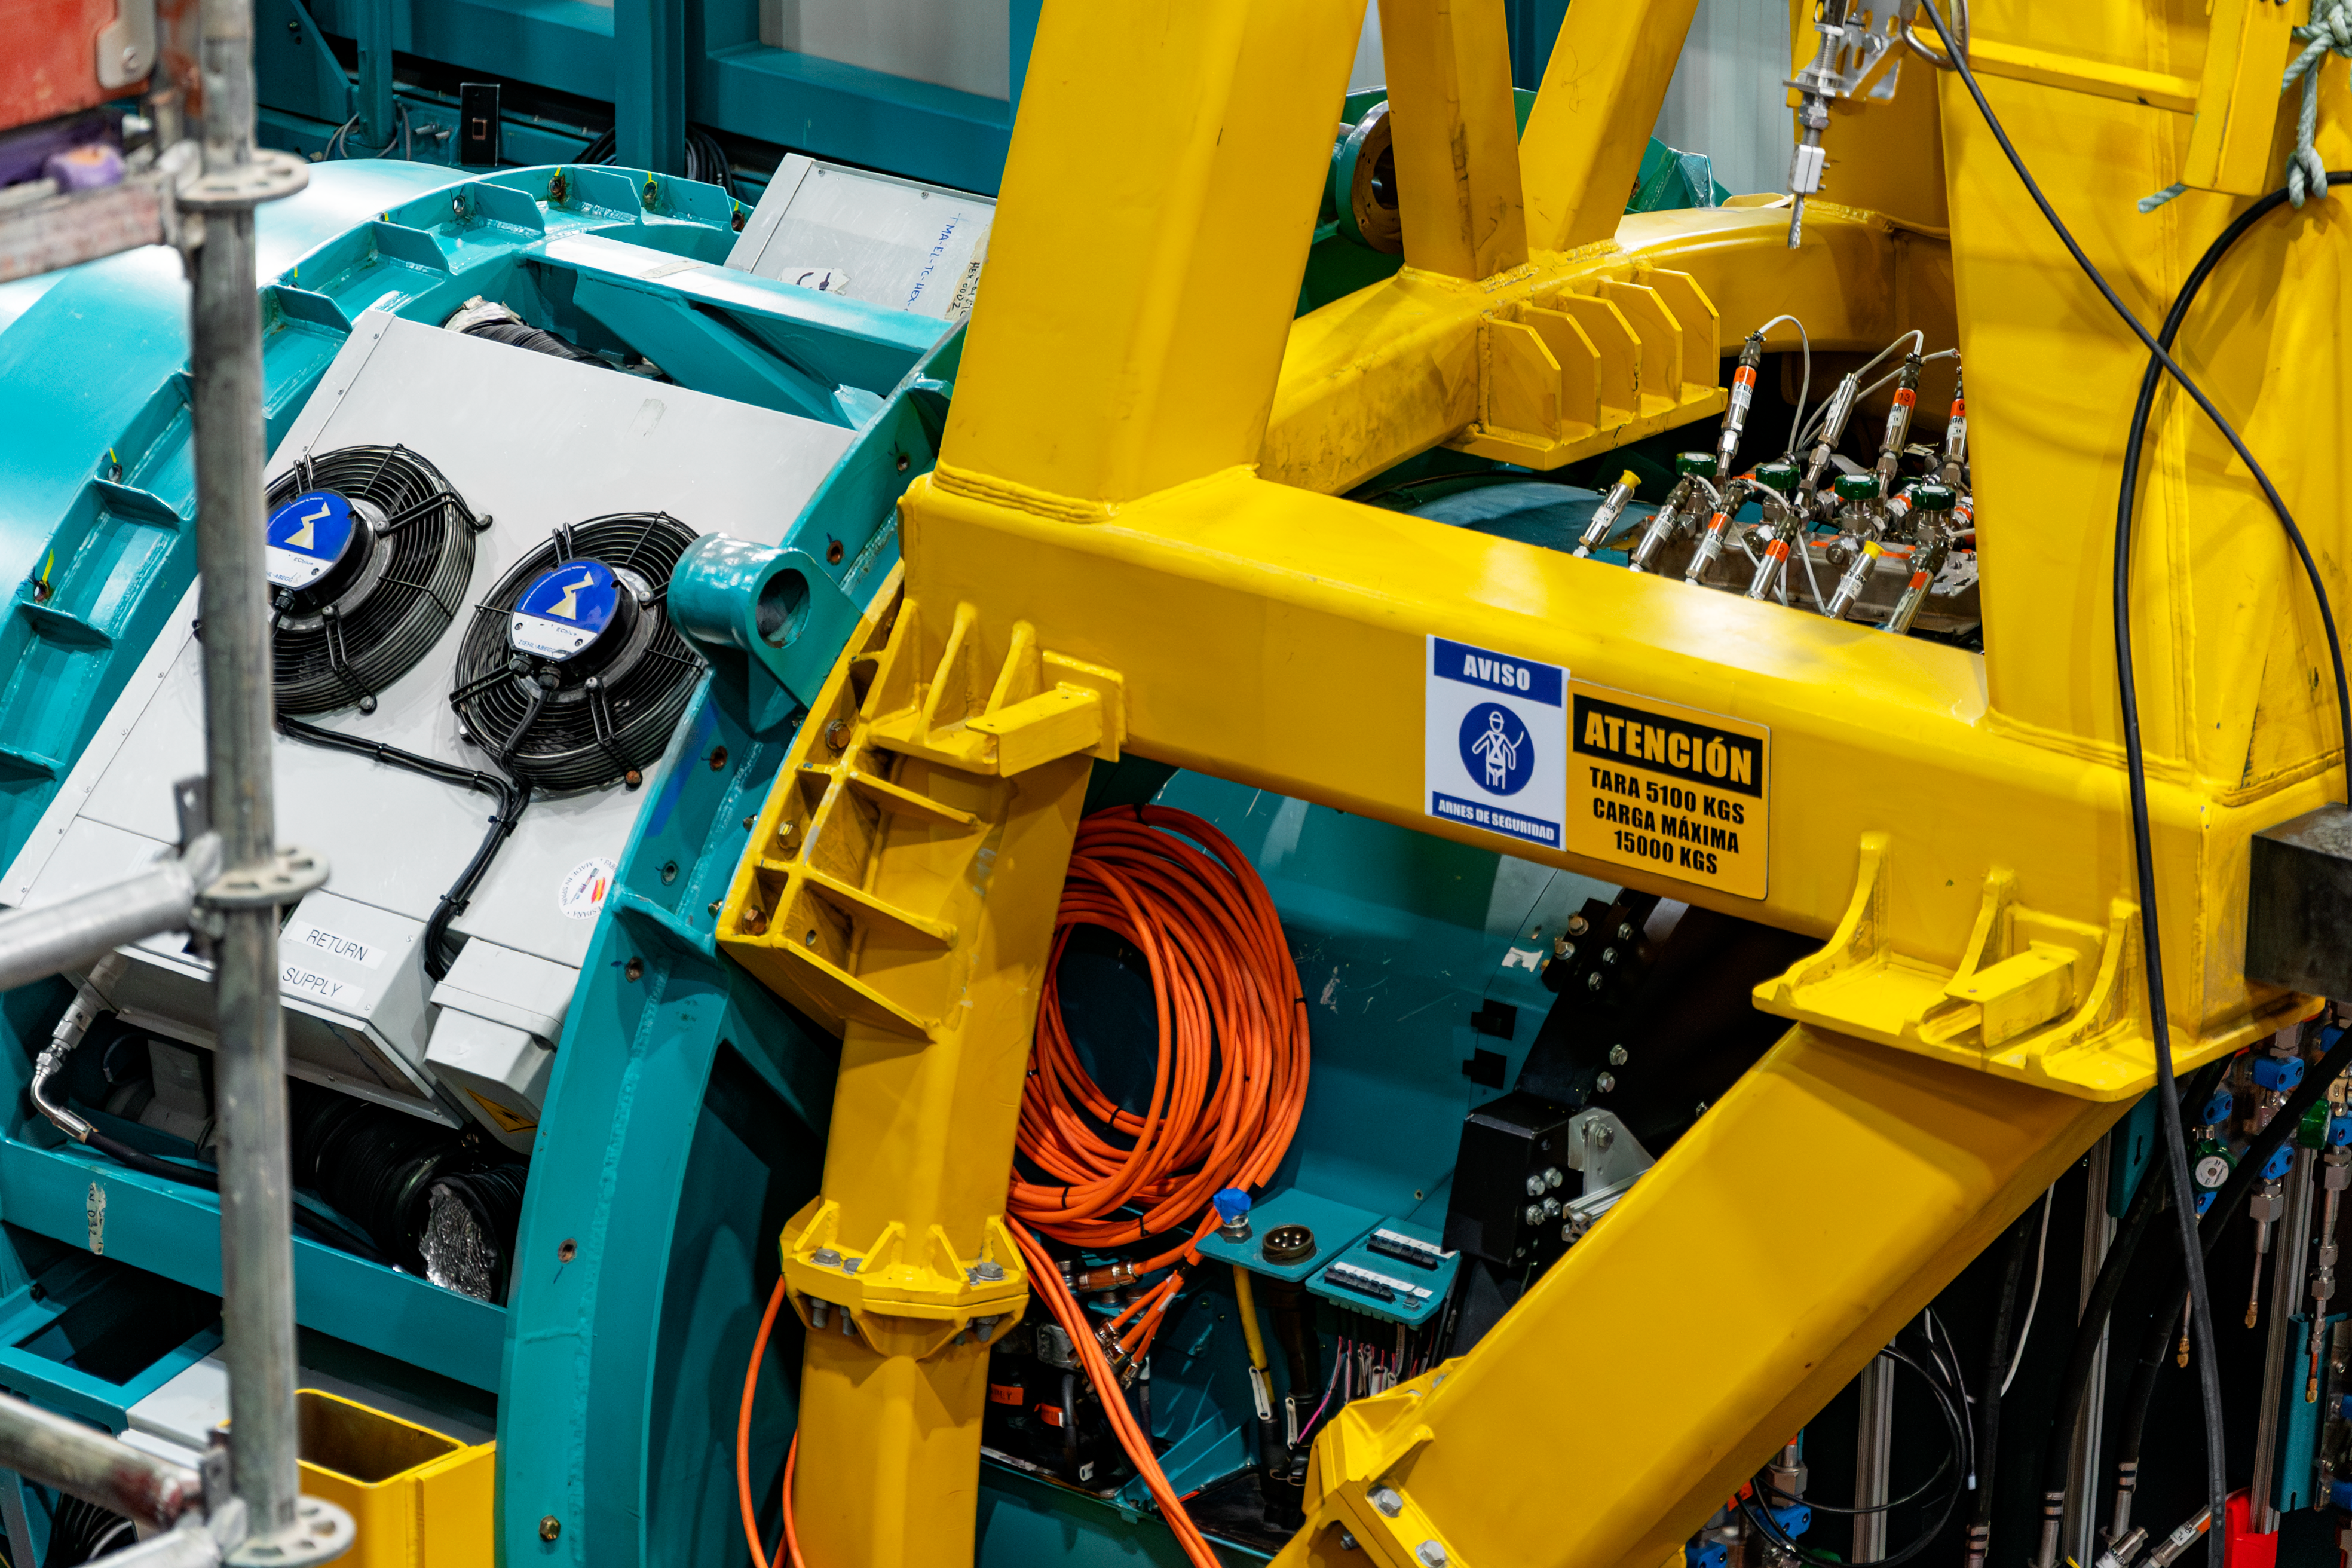

Rubin Observatory Interior

Close-up of the NSF–DOE Vera C. Rubin Observatory interior.

Credit: RubinObs/NOIRLab/SLAC/NSF/DOE/AURA/B. Quint